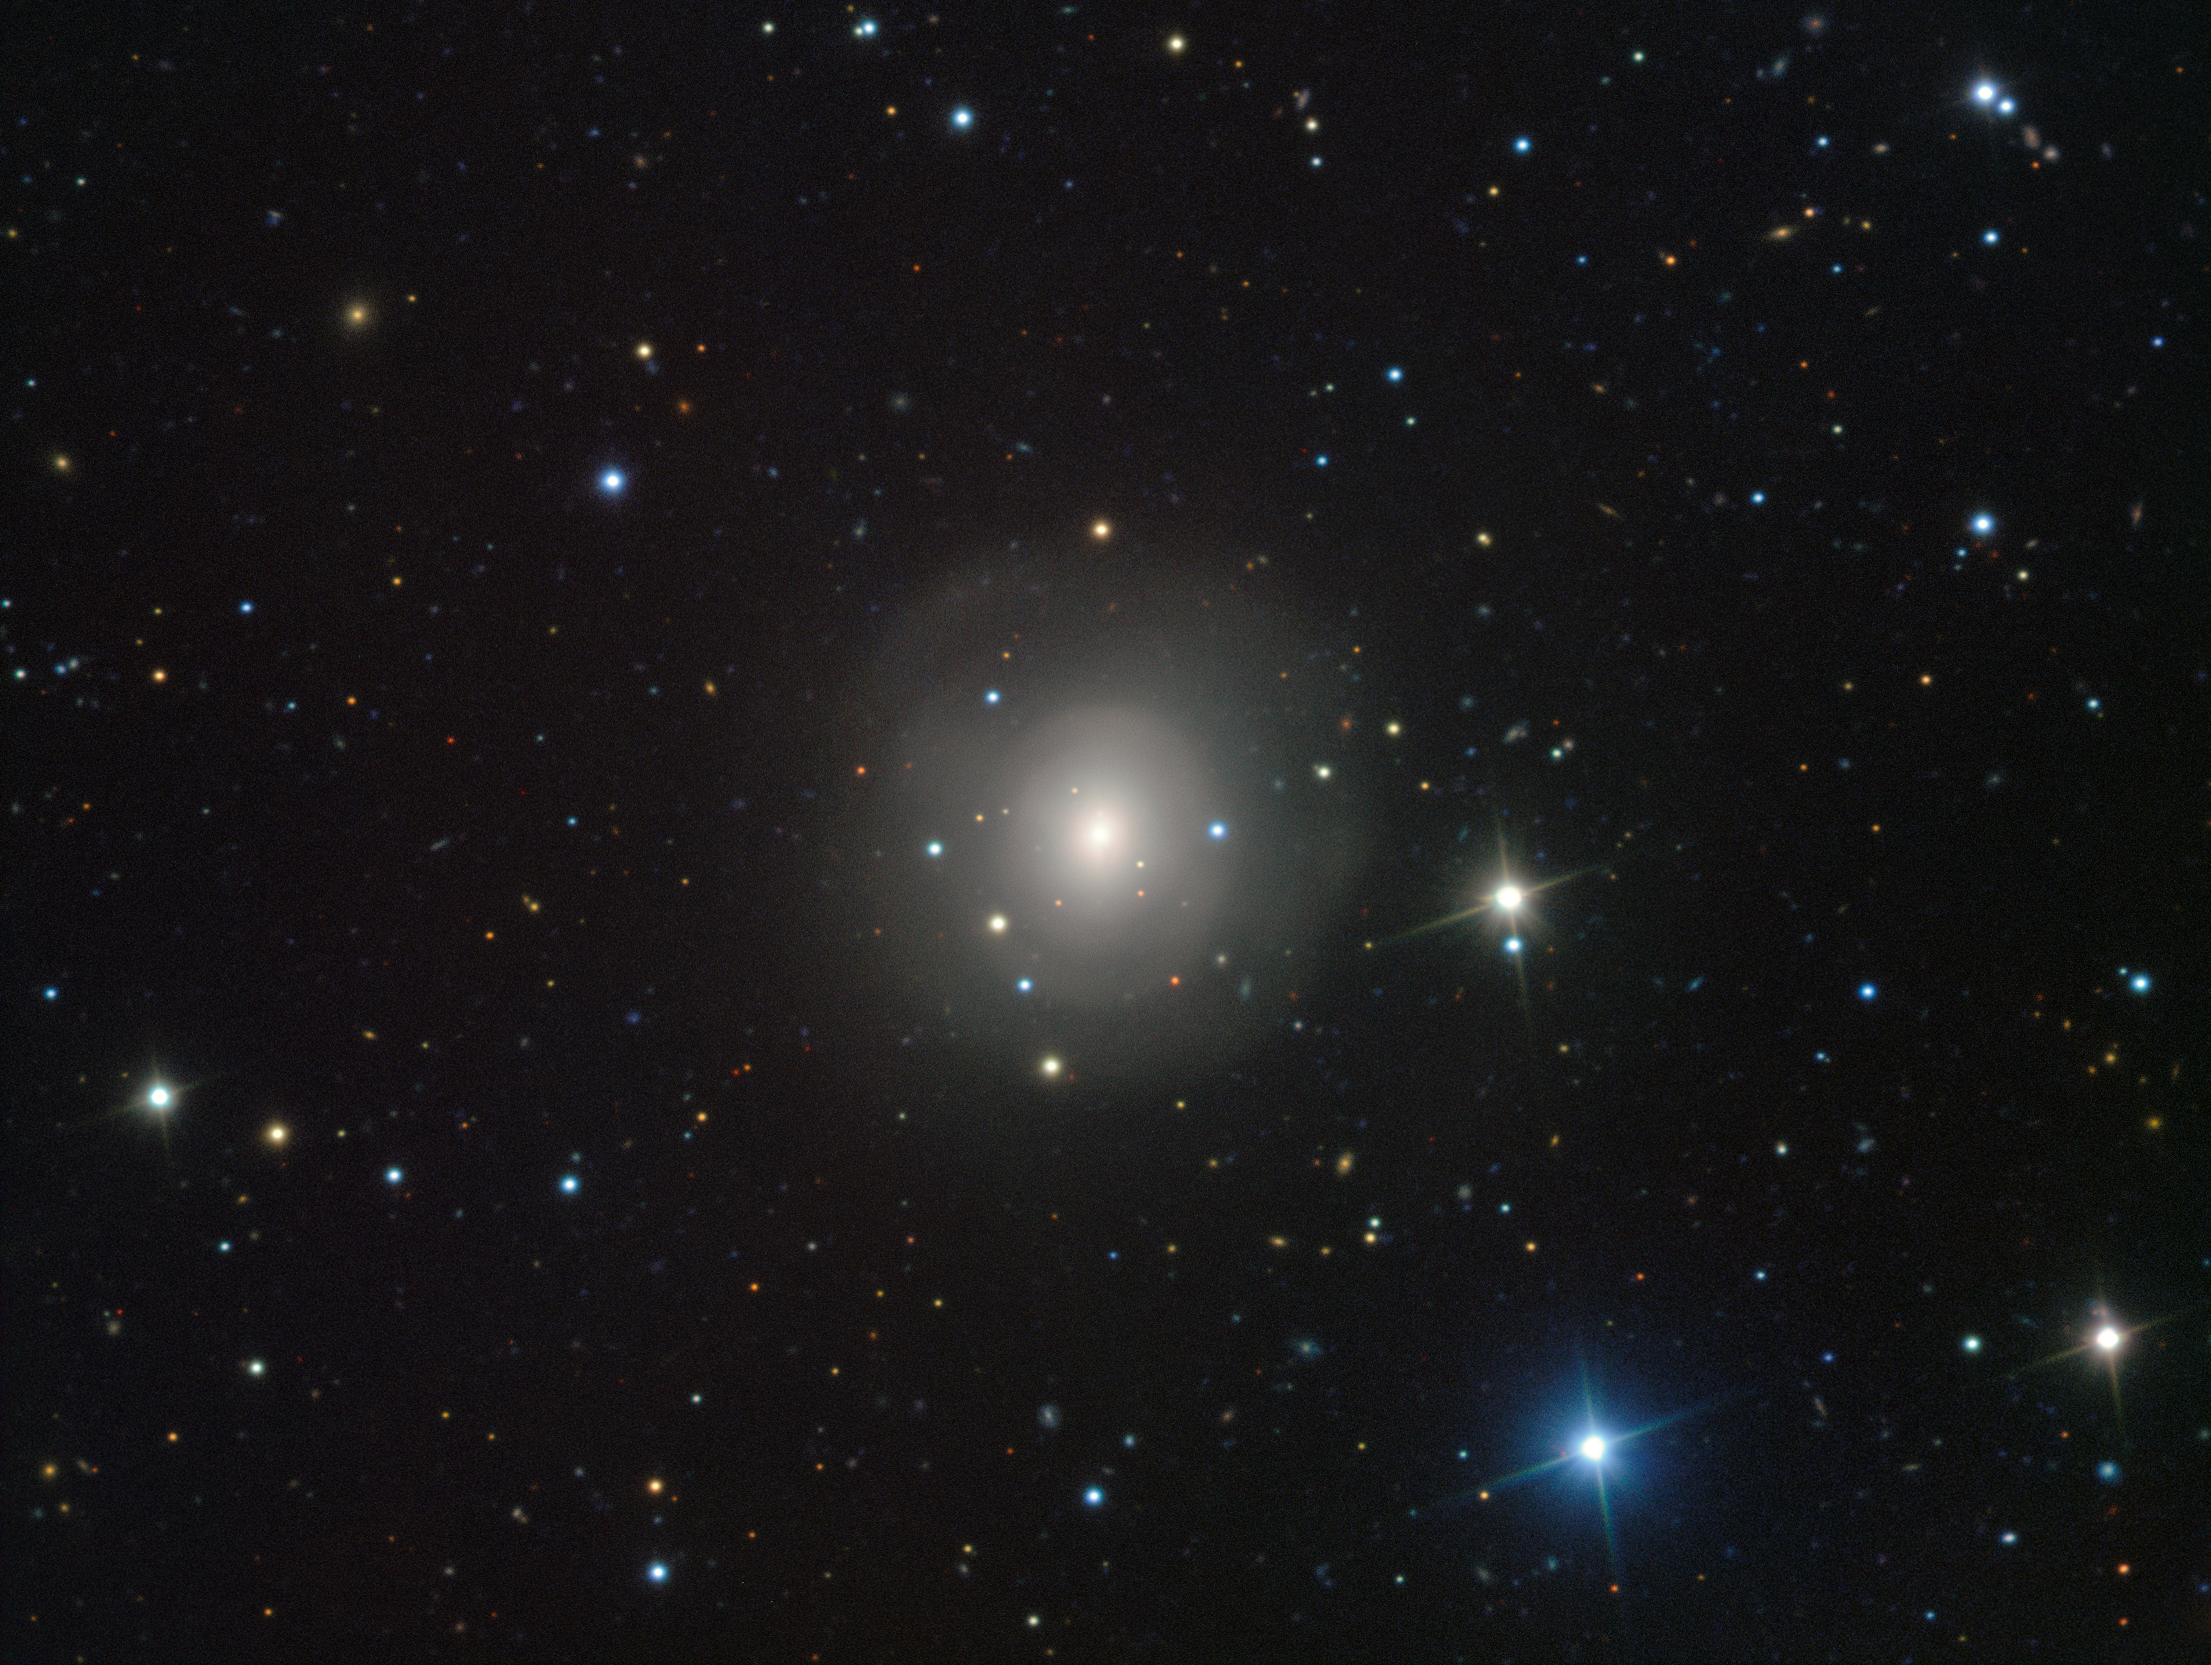

VIMOS image of galaxy NGC 4993 showing the visible-light counterpart to a merging neutron star pair

This image from the VIMOS instrument on ESO’s Very Large Telescope at the Paranal Observatory in Chile shows the galaxy NGC 4993, about 130 million light-years from Earth. The galaxy is not itself unusual, but it contains something never before witnessed, the aftermath of the explosion of a pair of merging neutron stars, a rare event called a kilonova (seen just above and slightly to the left of the centre of the galaxy). This merger also produced gravitational waves and gamma rays, both of which were detected by LIGO-Virgo and Fermi/INTEGRAL respectively.

Credit: ESO/A.J. Levan, N.R. Tanvir